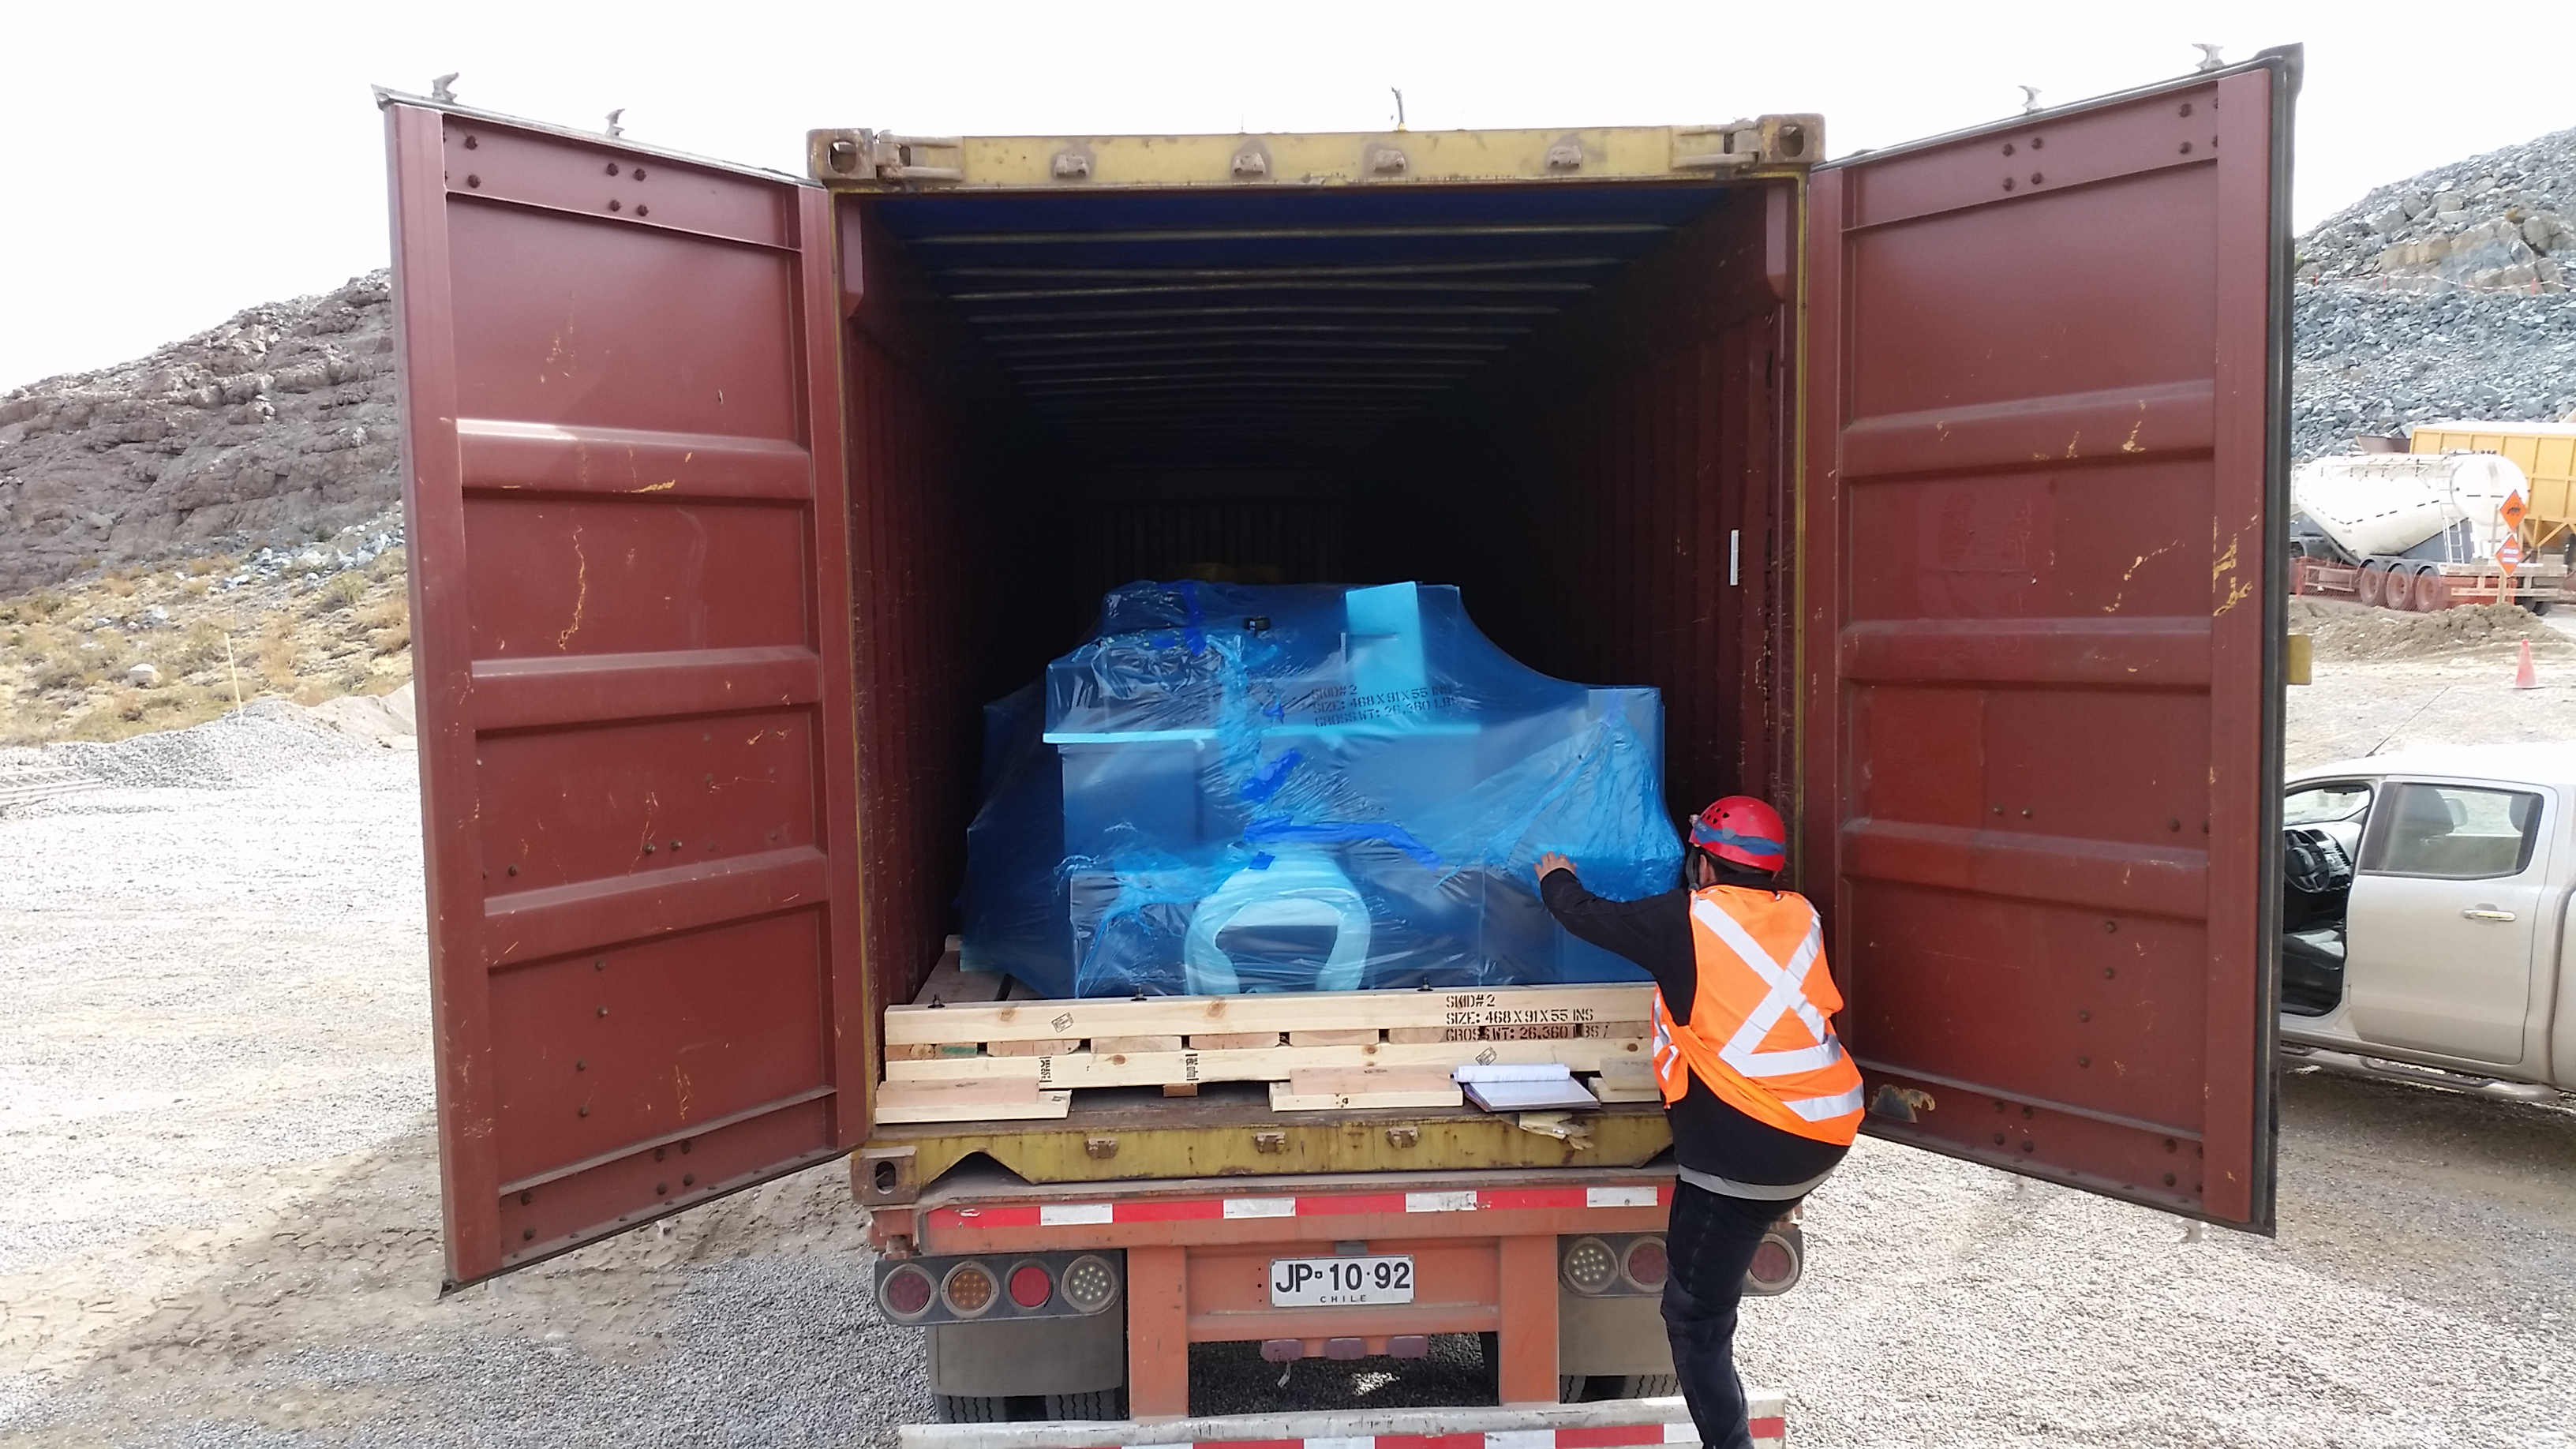

Unloading

Unloading of the first Pflow (Industrial equipment supplier) containers.

Credit: Rubin Observatory/NSF/AURA